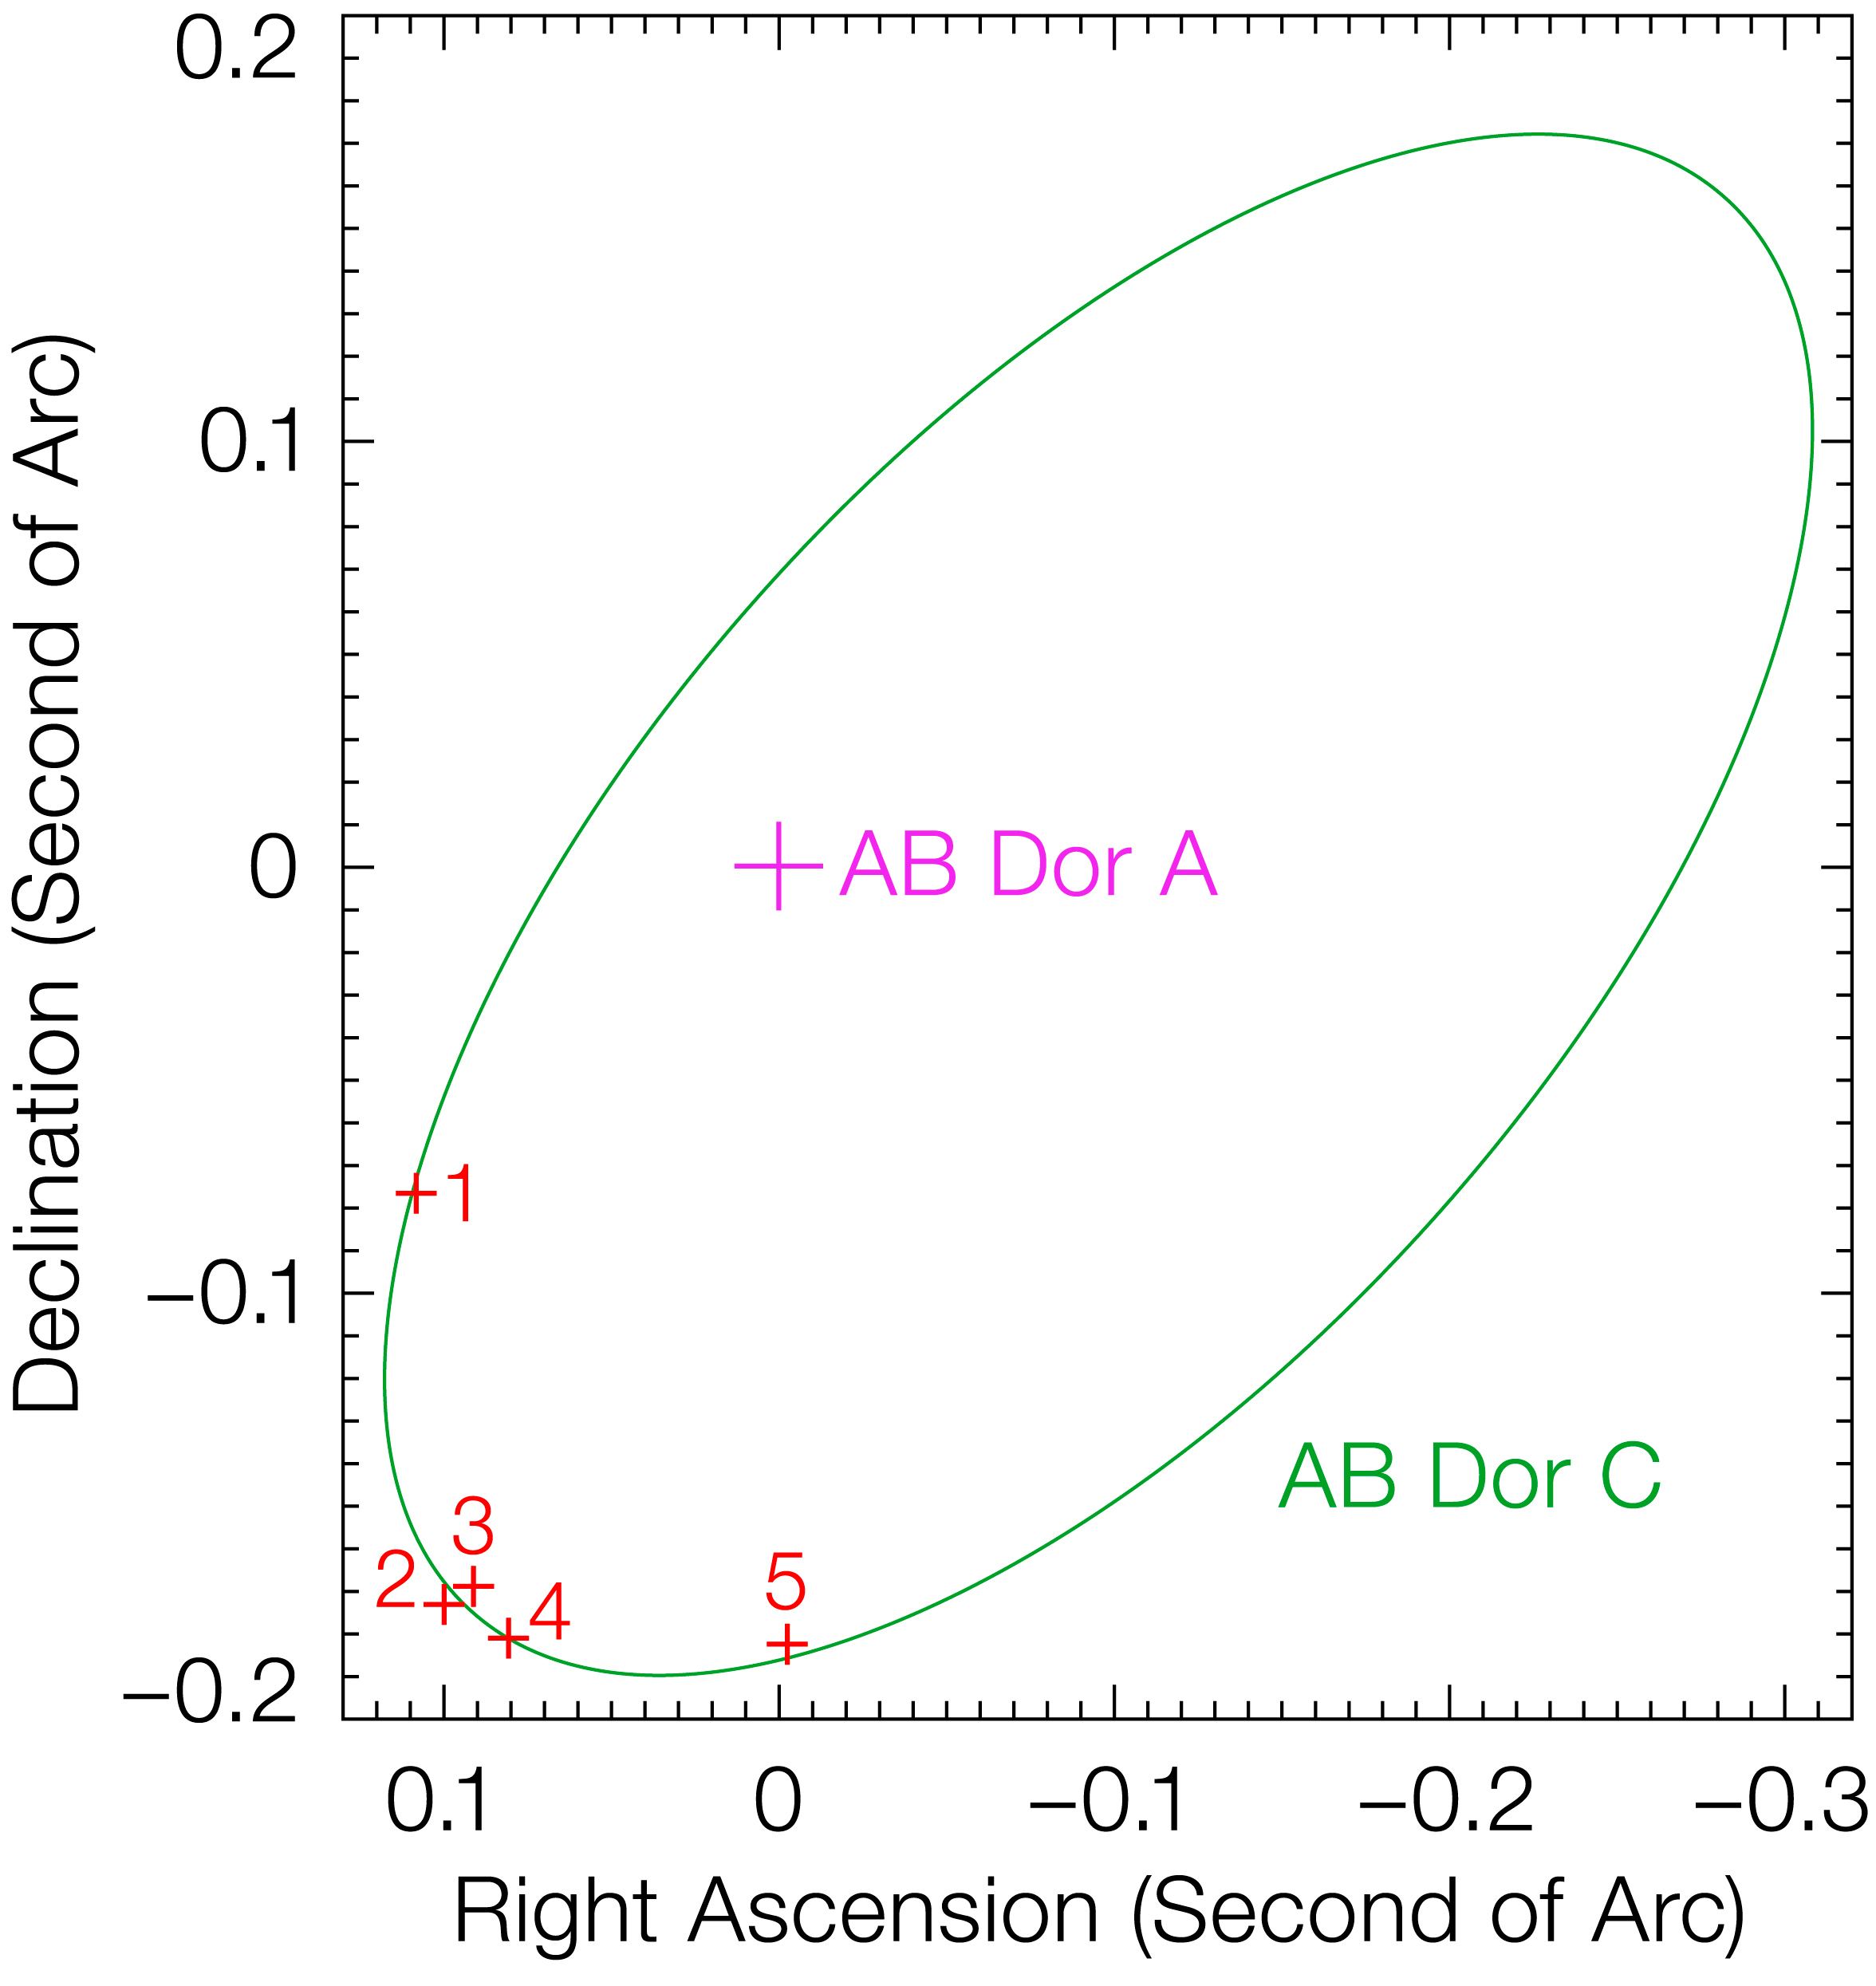

Orbit of AB Doradus C

The orbit of AB Doradus C around its more massive companion, AB Doradus A, is shown as a green ellipse. AB Doradus takes 11.75 years to make a full orbit, the separation on the sky being only ~0.2 second of arc. This orbital solution (which implies a mass of 0.09 solar mass for AB Doradus C) was obtained from Hipparcos/VLBI astrometry, and is confirmed by the last 5 AO images obtained by the present team. AB Doradus is a system of 2 pairs of stars (four stars in total: a quadruple system), lying 48 light-years away towards the Doradus constellation (the Swordfish). AB Doradus A is the young major member of this system and has a faint companion, AB Dor C, just 3 astronomical units (AU) away, or three times the distance between the Earth and the Sun. In our Solar System, this would be within the asteroid belt between the orbits of Mars and Jupiter. AB Dor C was imaged for the first time, thanks to ESO's VLT, in 2005 (ESO Press Release eso0503). The other members of the system are the pair AB Doradus BaBb (also first imaged in the previous work of 2005) located 133 AU from AB Dor A. While AB Doradus A has a mass about 85 % that of the Sun, AB Doradus C is almost 10 times less massive than AB Doradus A and belongs to the category of cool red dwarfs.

Credit: ESO